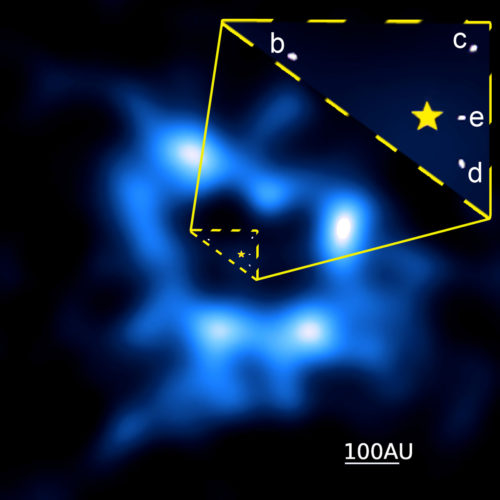

Dusty cometary ring

ALMA image of dusty cometary ring around HR 8799, the only star where multiple planets have been imaged. The new data suggest the planets either migrated or another undiscovered planet is present. The zoom-in portion of the image, taken with ESO’s Very Large Telescope, shows the location of the known planets in this system in relation to a graphical representation of the central star.

Credit: Booth et al., ALMA (NRAO/ESO/NAOJ); A. Zurlo, et al